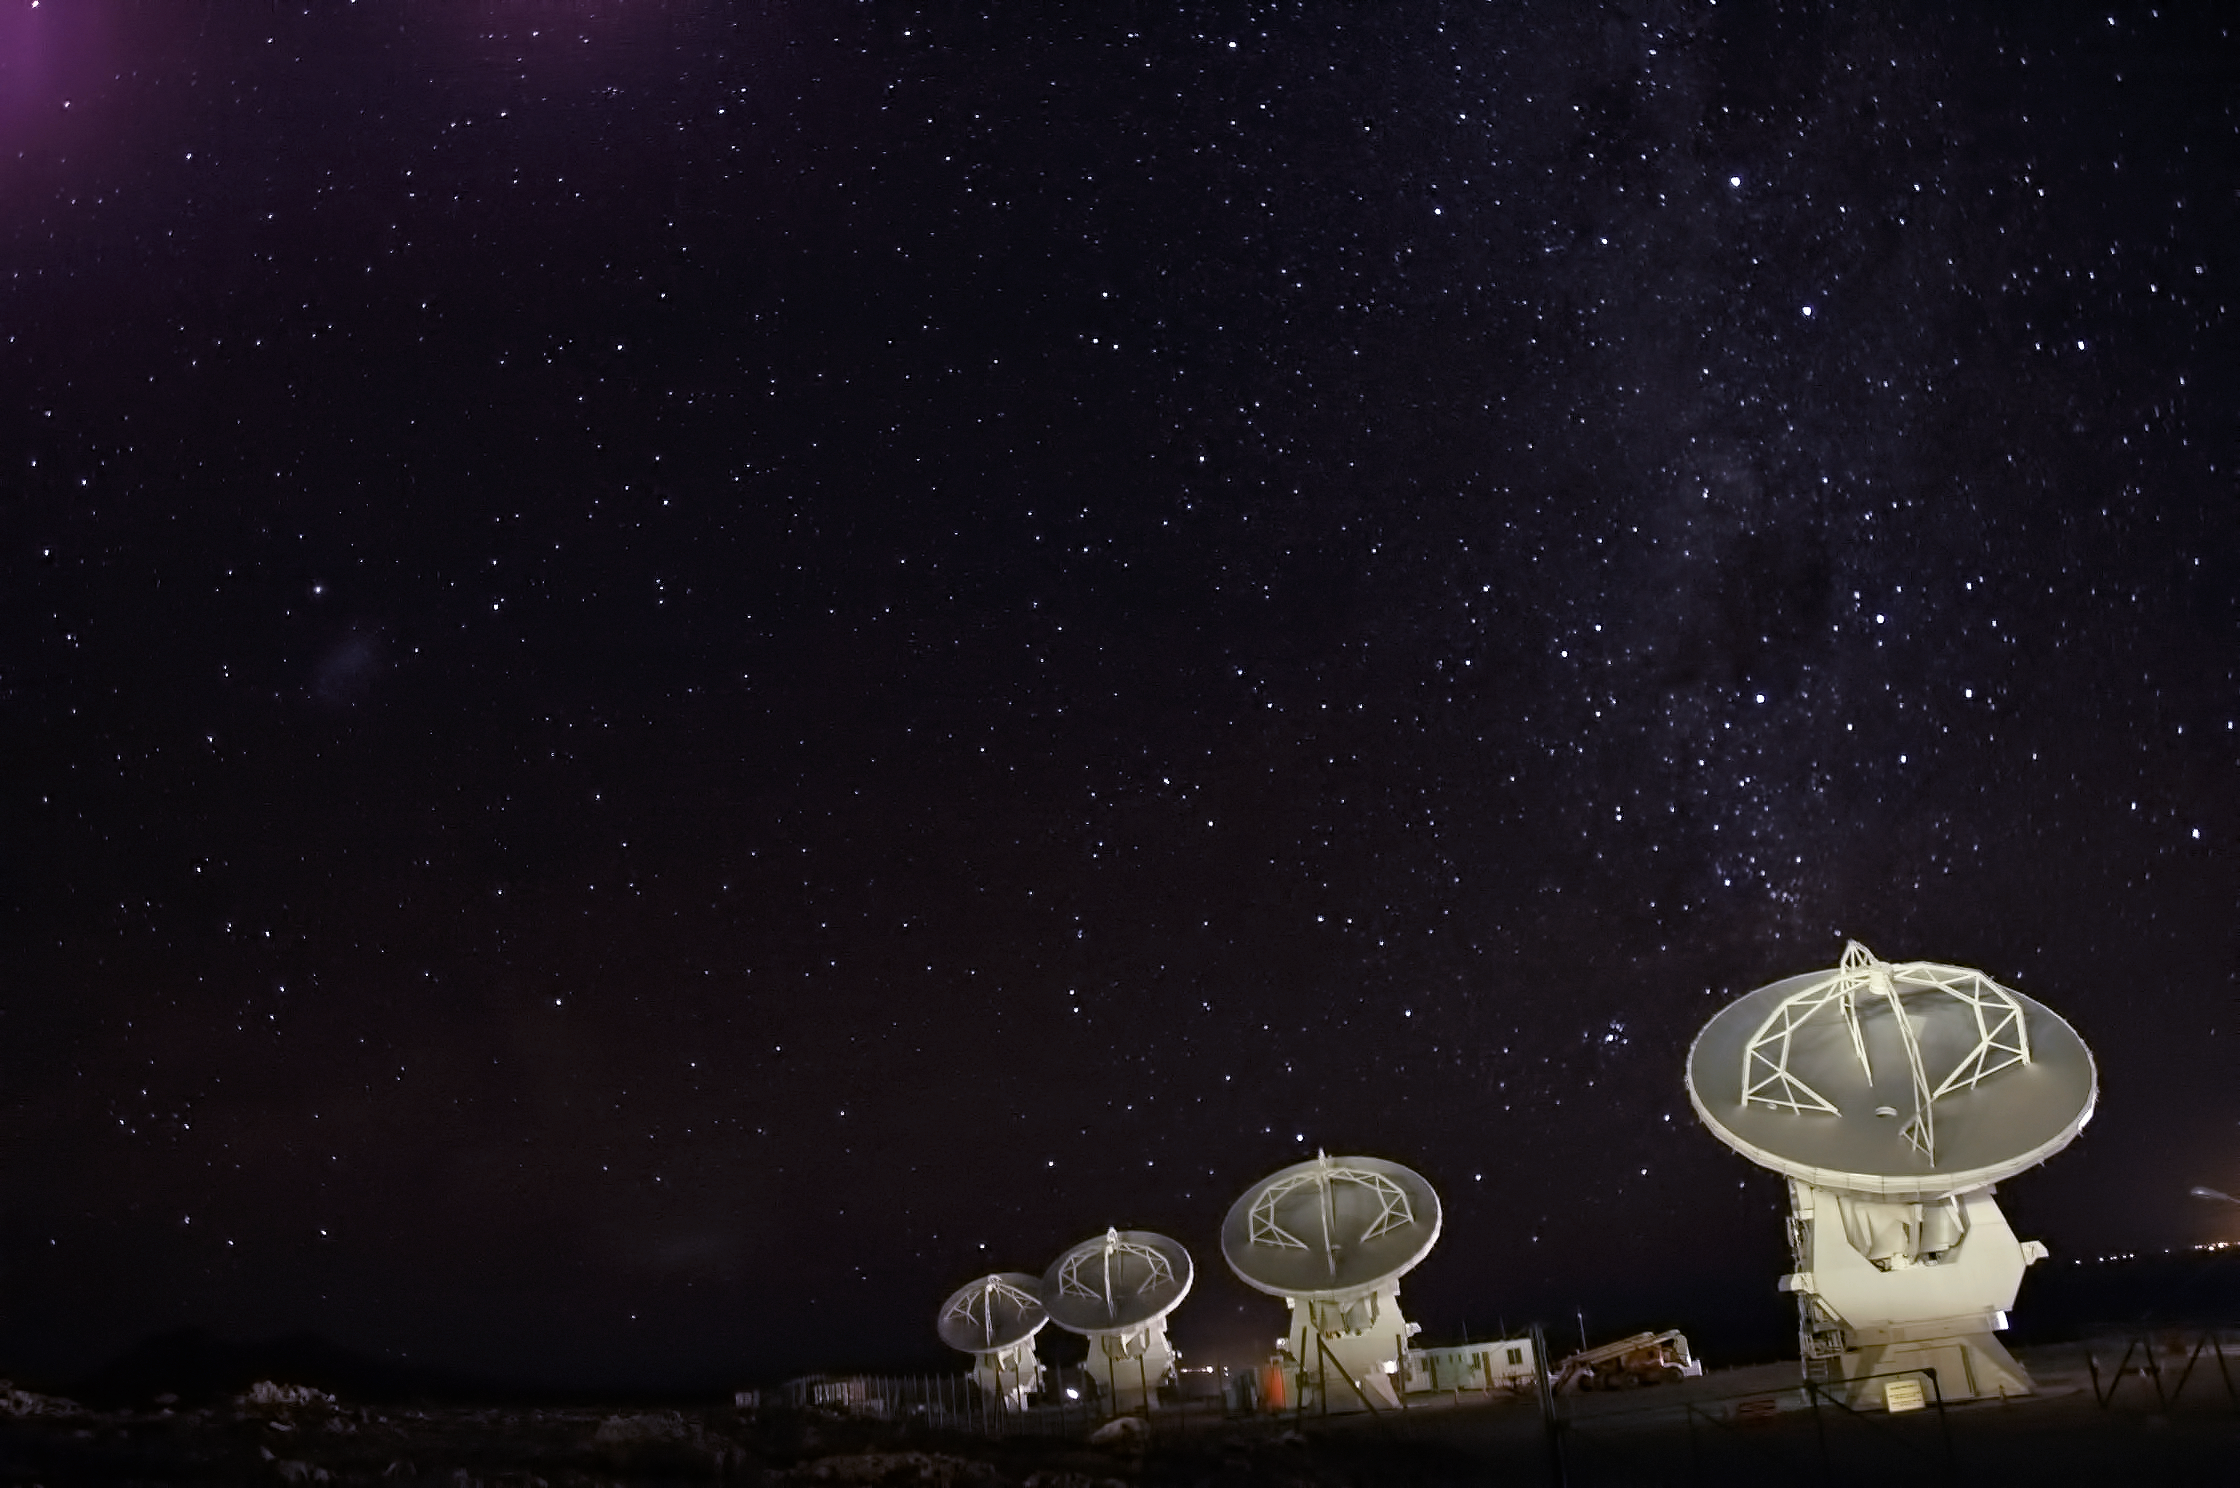

ALMA against the stars

Four of the Atacama Large Millimeter/submillimeter Array (ALMA) antennae — 12 metres in diameter — line up against the night sky in Chile's Atacama Desert.

Credit: ESO